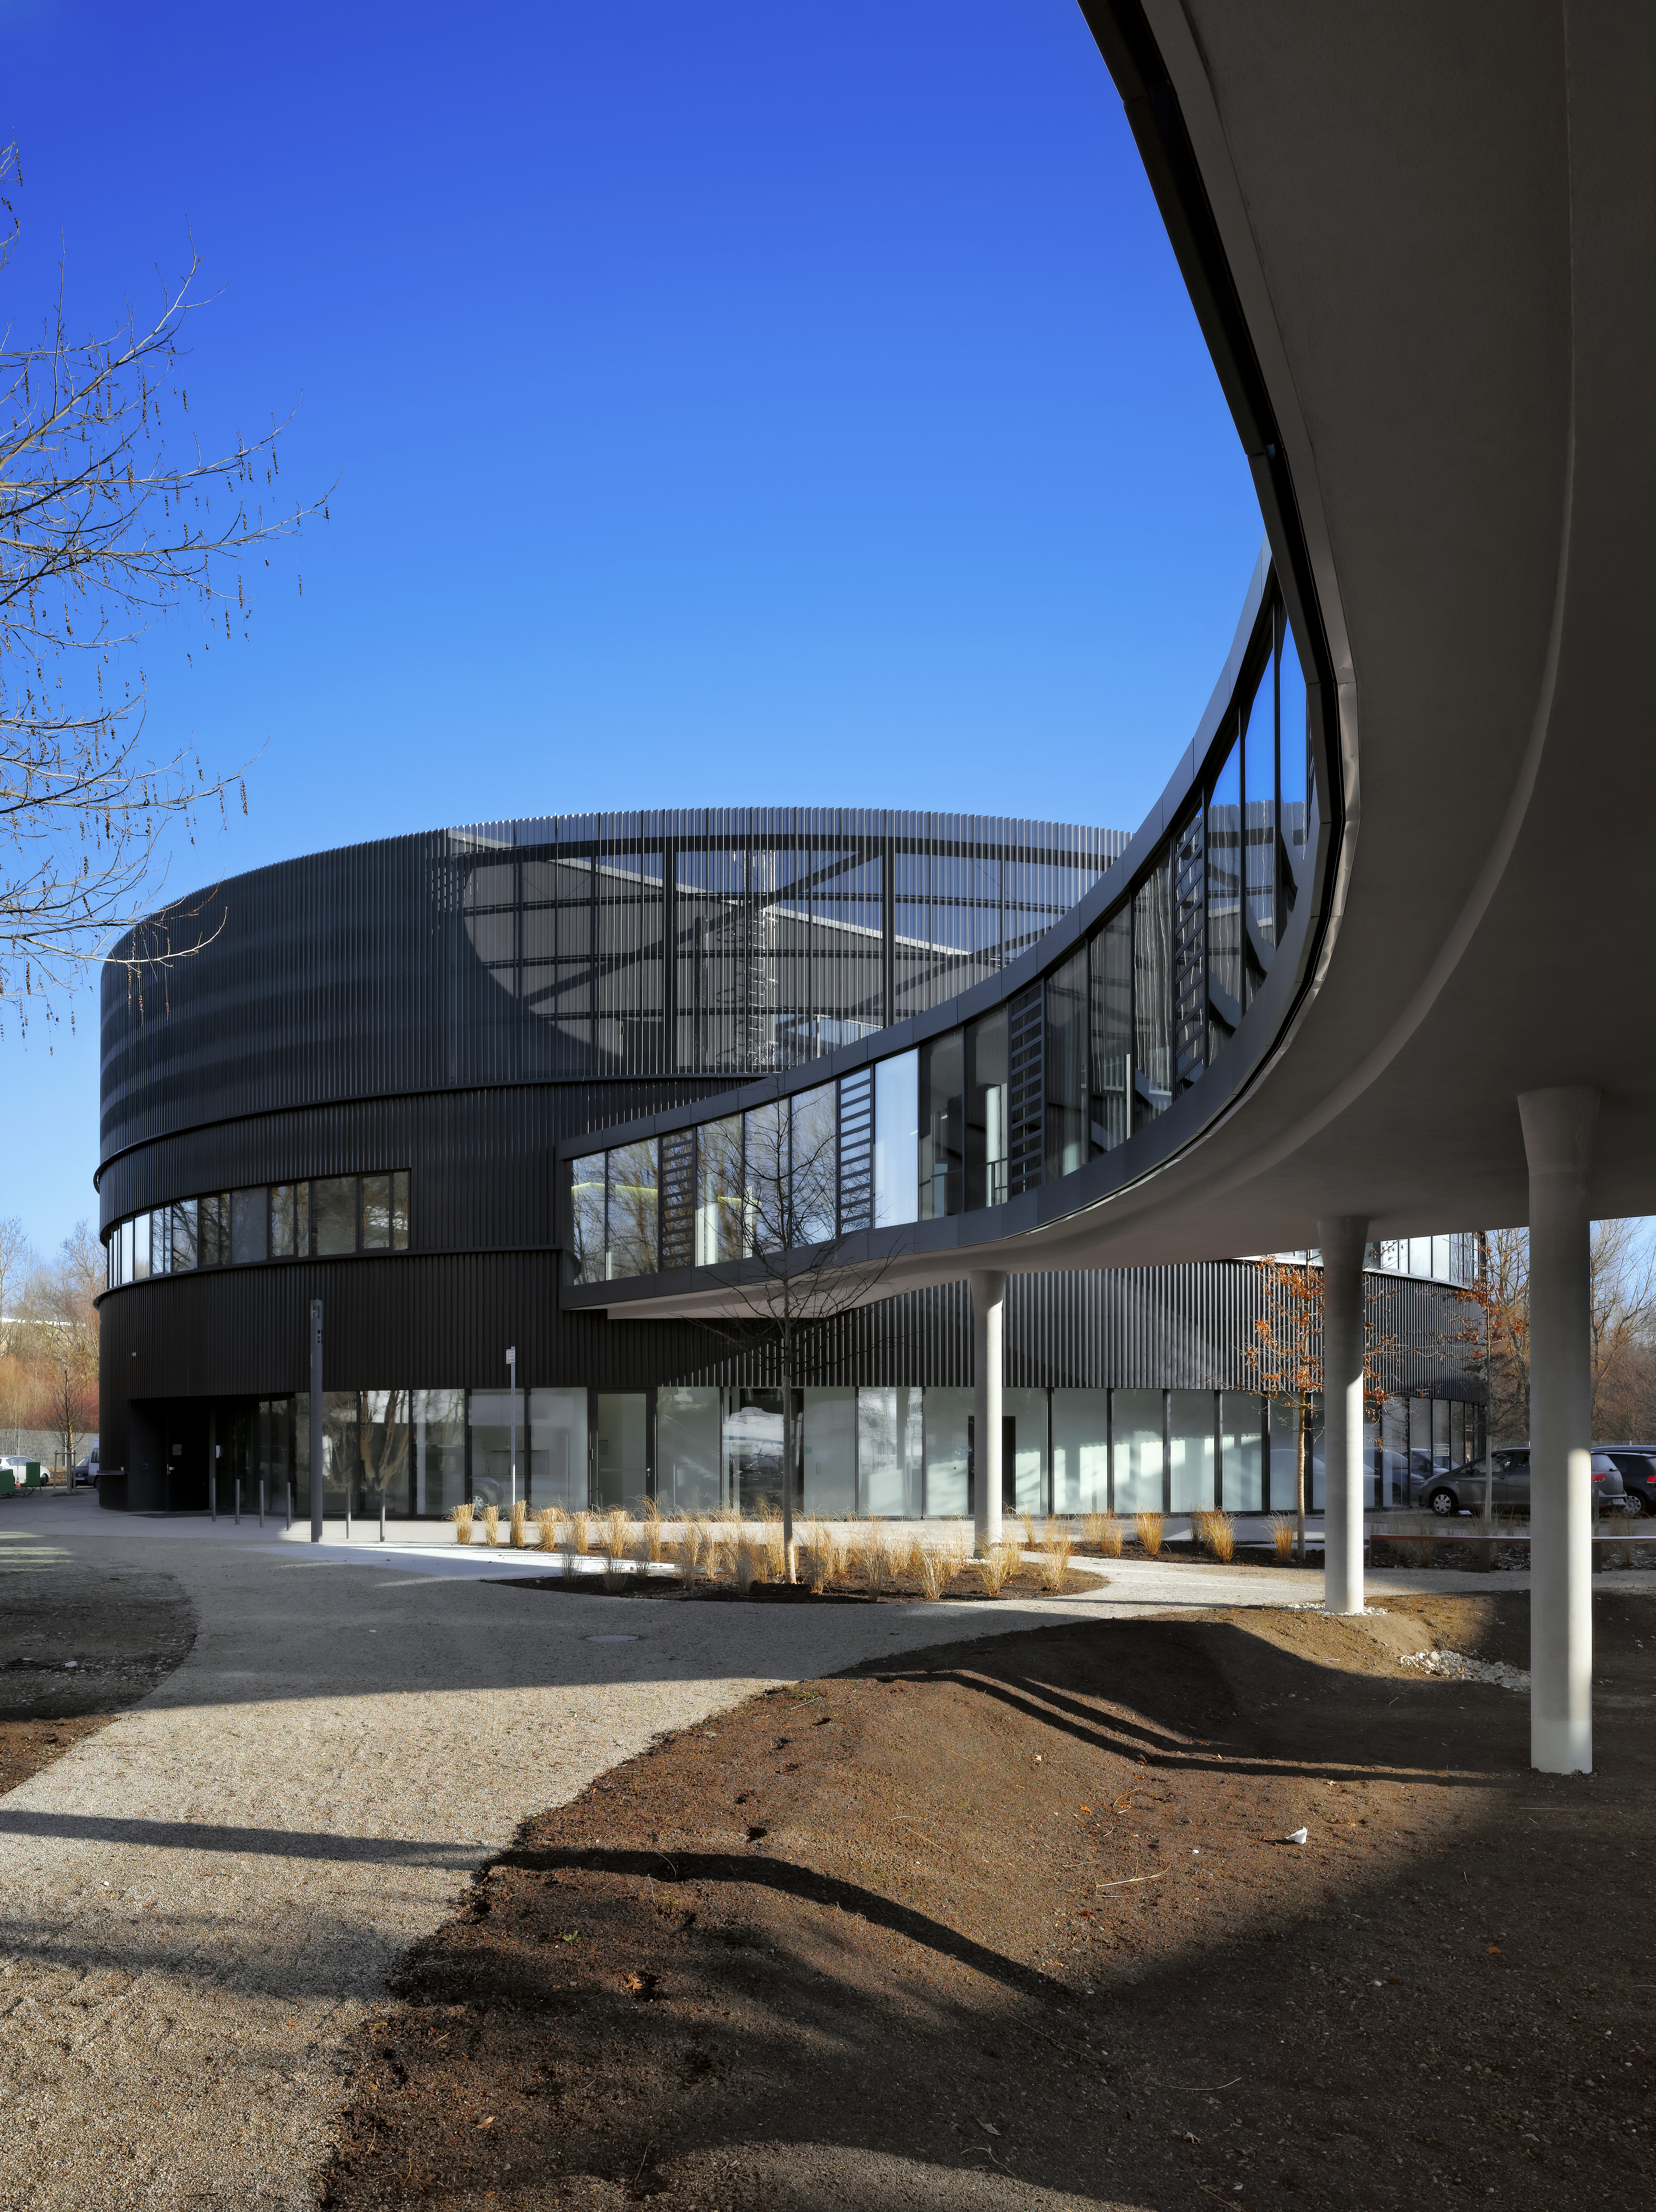

A connecting bridge

A bridge is connecting the two new buildings of the ESO Headquarters in Garching, Germany, with the old building.

Credit: Roland Halbe/ESO